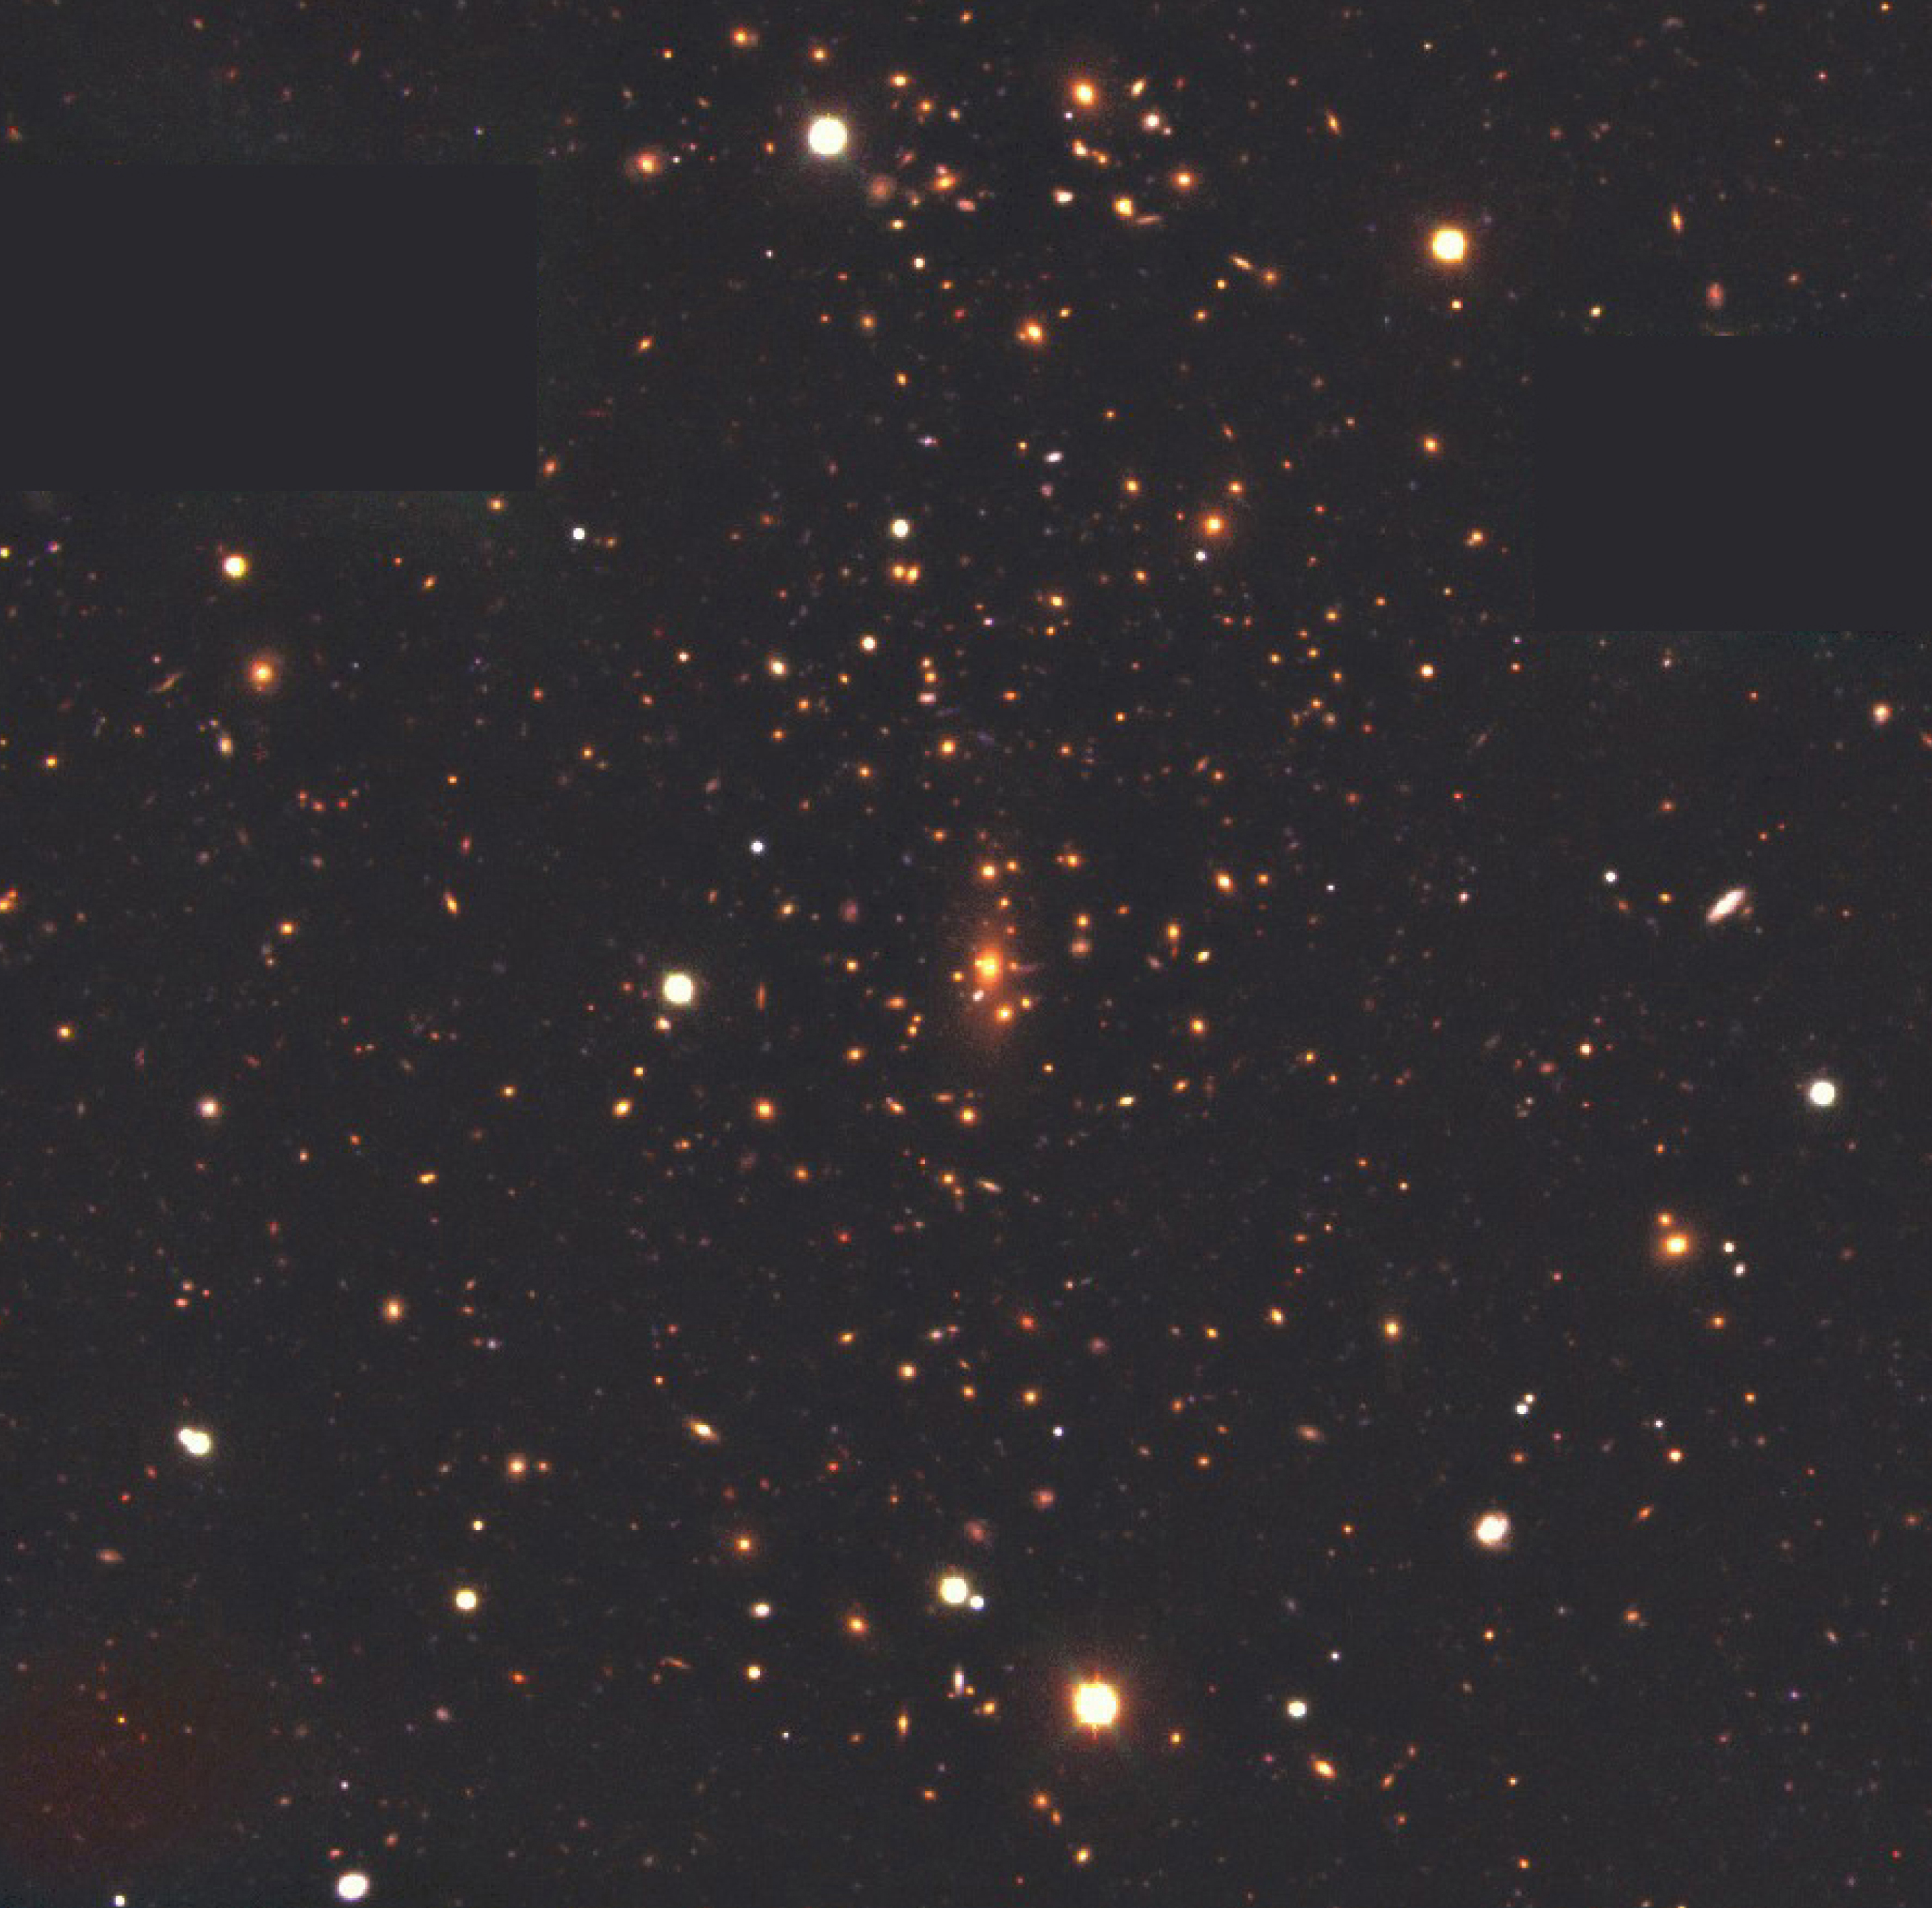

Galaxy cluster MS1008.1-1224

True-colour image of the cluster of galaxies, MS1008.1-1224, combined from exposures with the FORS1 multi-mode instrument at VLT UT1, in the four optical bands, B (blue; exposure time 4950 sec; image quality 0.60 - 0.85 arcsec), V (green; 5400 sec; 0.50 - 0.75 arcsec), R (red; 5400 sec; 0.45 - 0.75 arcsec) and I (near-infrared; 4050 sec; 0.45 - 0.75). Two small areas were masked because of two bright stars. The field measures about 7 x 7 arcmin 2. North is up and East is left.

Credit: ESO